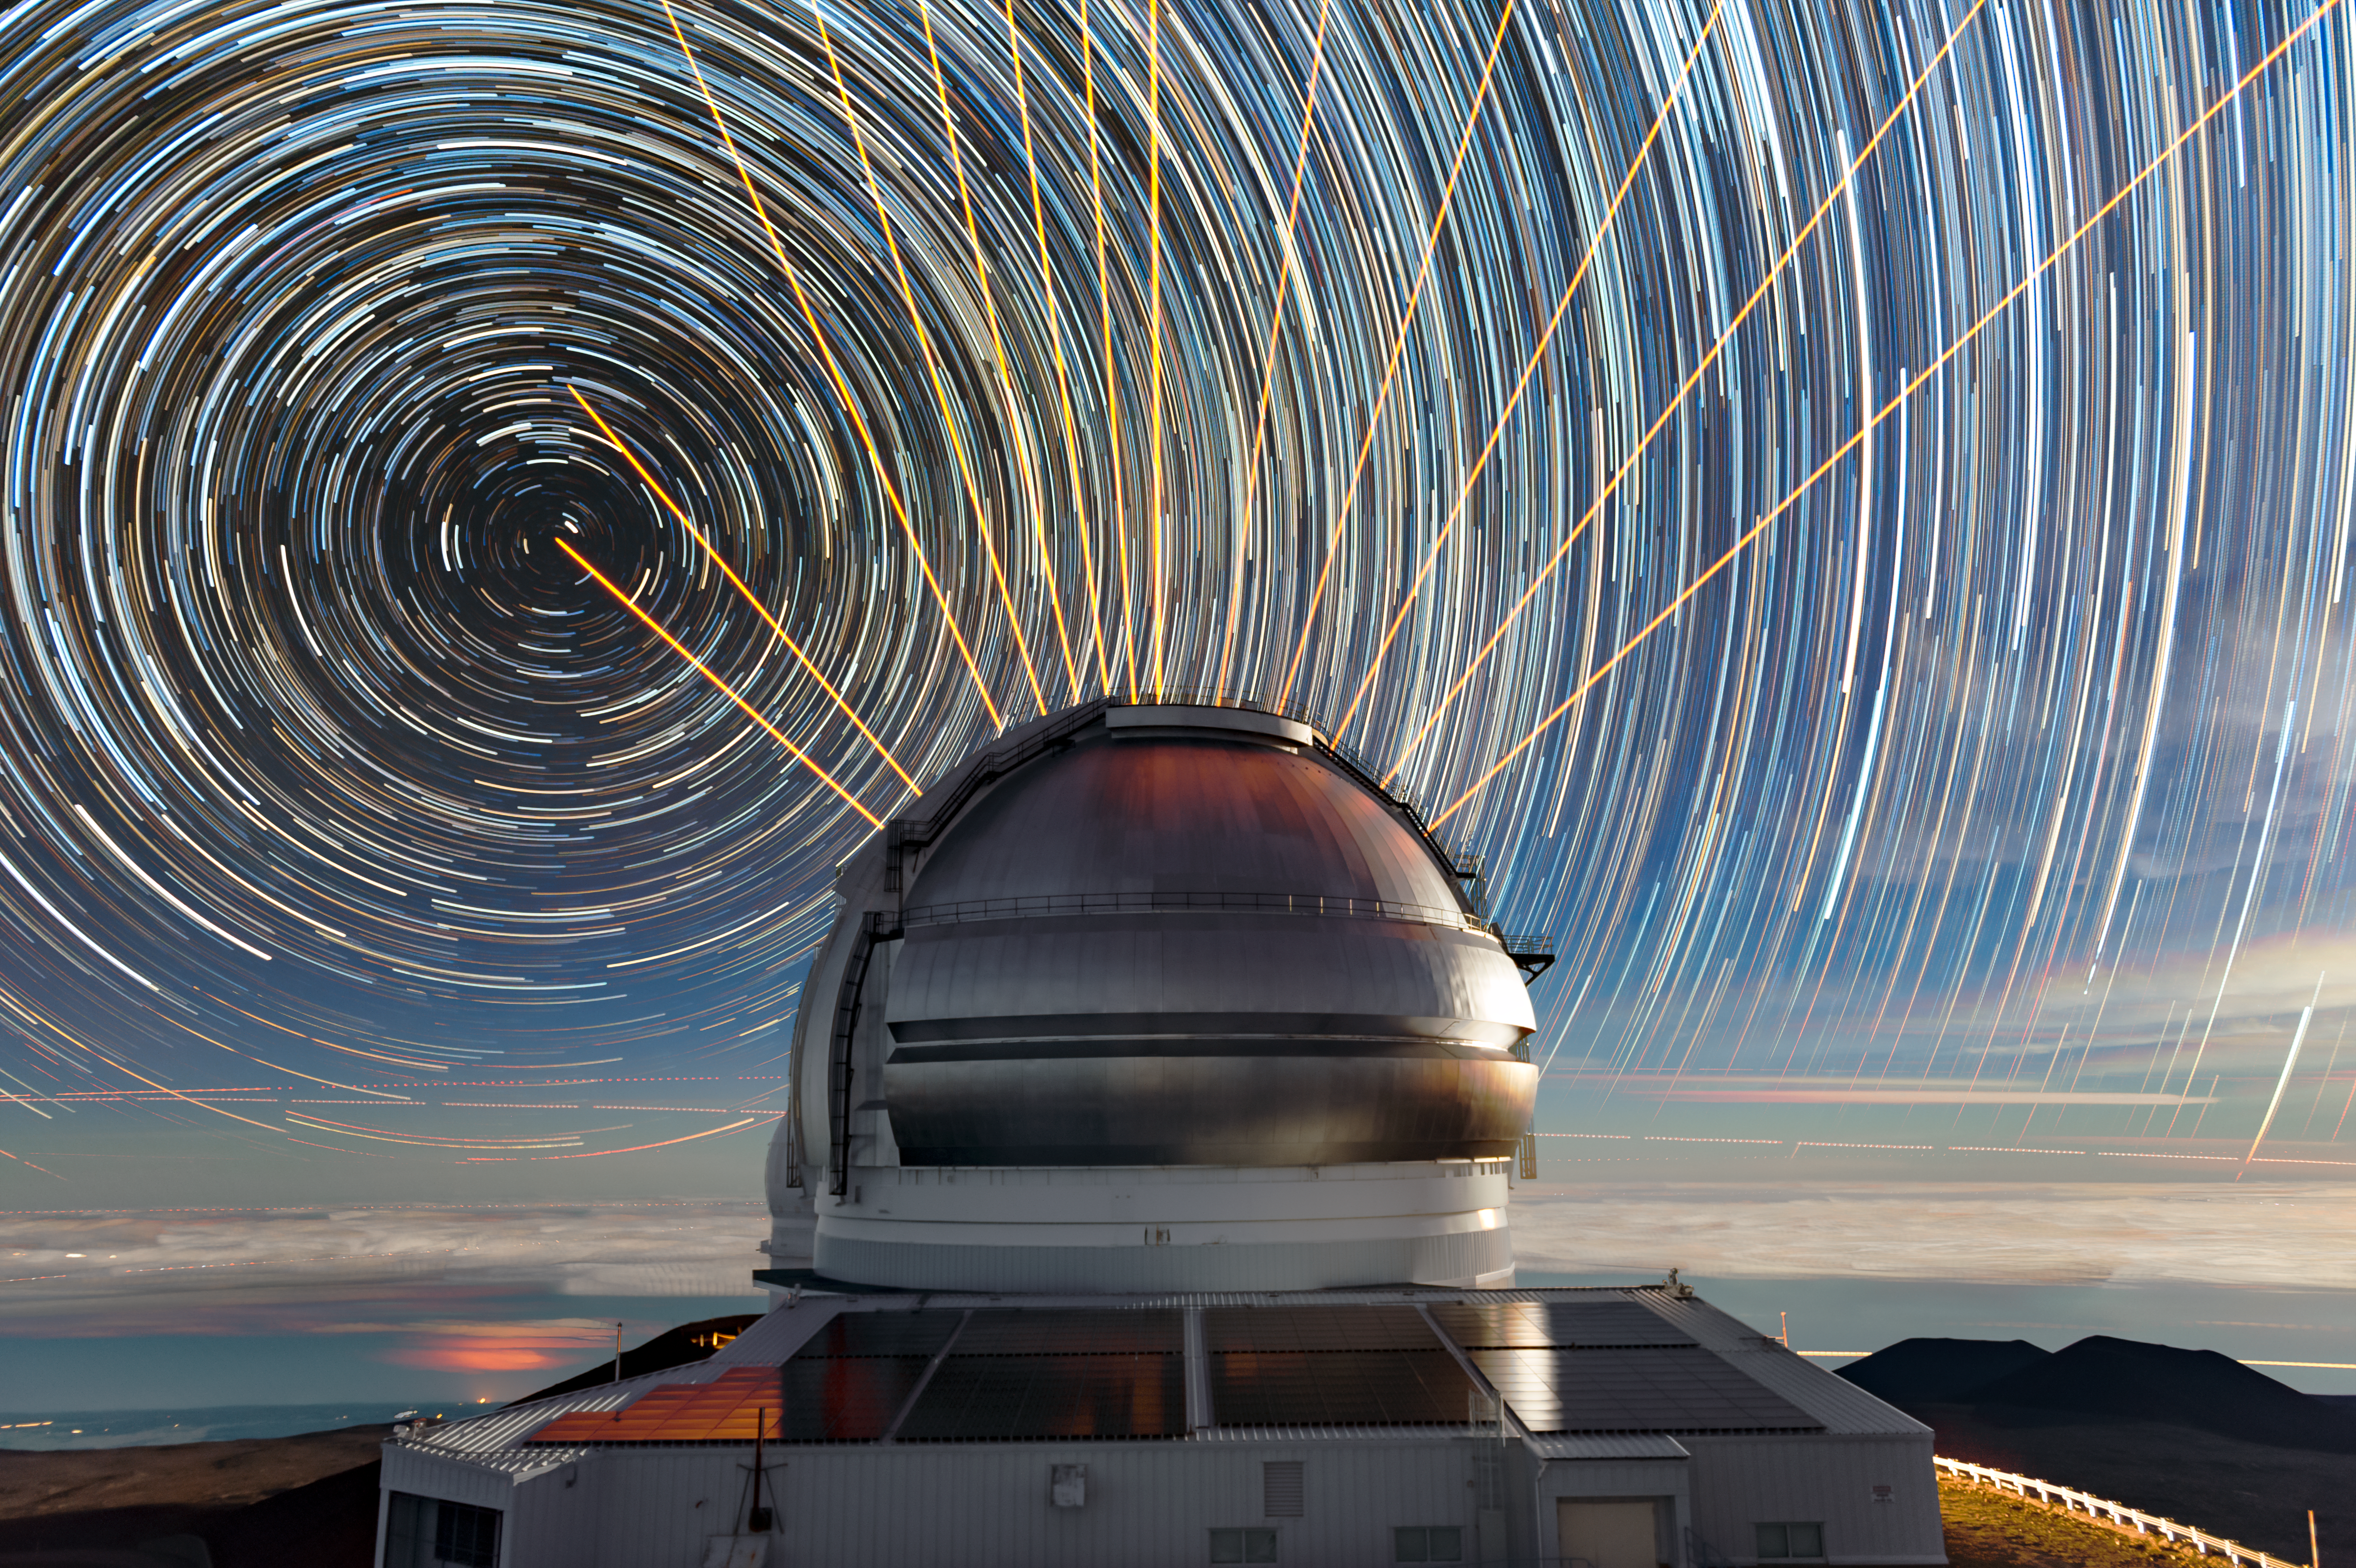

Lights of the Night Show

Laser light and star trails combine for a cosmic light show at Gemini North, one half of the International Gemini Observatory which is supported in part by the U.S. National Science Foundation and operated by NSF NOIRLab, on Maunakea in Hawai‘i. This scene was created by combining multiple timelapse images.

In the foreground sits Gemini North, situated near the highest point in the Pacific Basin at an altitude of 4213 meters (13,822 feet). The orange streaks were created by Gemini’s Laser Guide Star (LGS) system at several different observing positions. The laser creates an ‘artificial star’ by interacting with atoms in the upper atmosphere approximately 90 kilometers (50 miles) above the Earth. Earth’s atmosphere distorts light from the laser-created ‘star’, just as it distorts the light from objects under study. By measuring these distortions, Gemini’s adaptive optics system can correct for them in the telescope’s science observations, resulting in crisper, clearer views of the Universe for astronomers.

In the background, stars swirl around Polaris, the northern hemisphere’s pole star. As Earth rotates over the course of a night, stars seem to circle the celestial poles, showing up as trails in long-exposure photographic images.

Credit: International Gemini Observatory/NOIRLab/NSF/AURA/J. Pollard